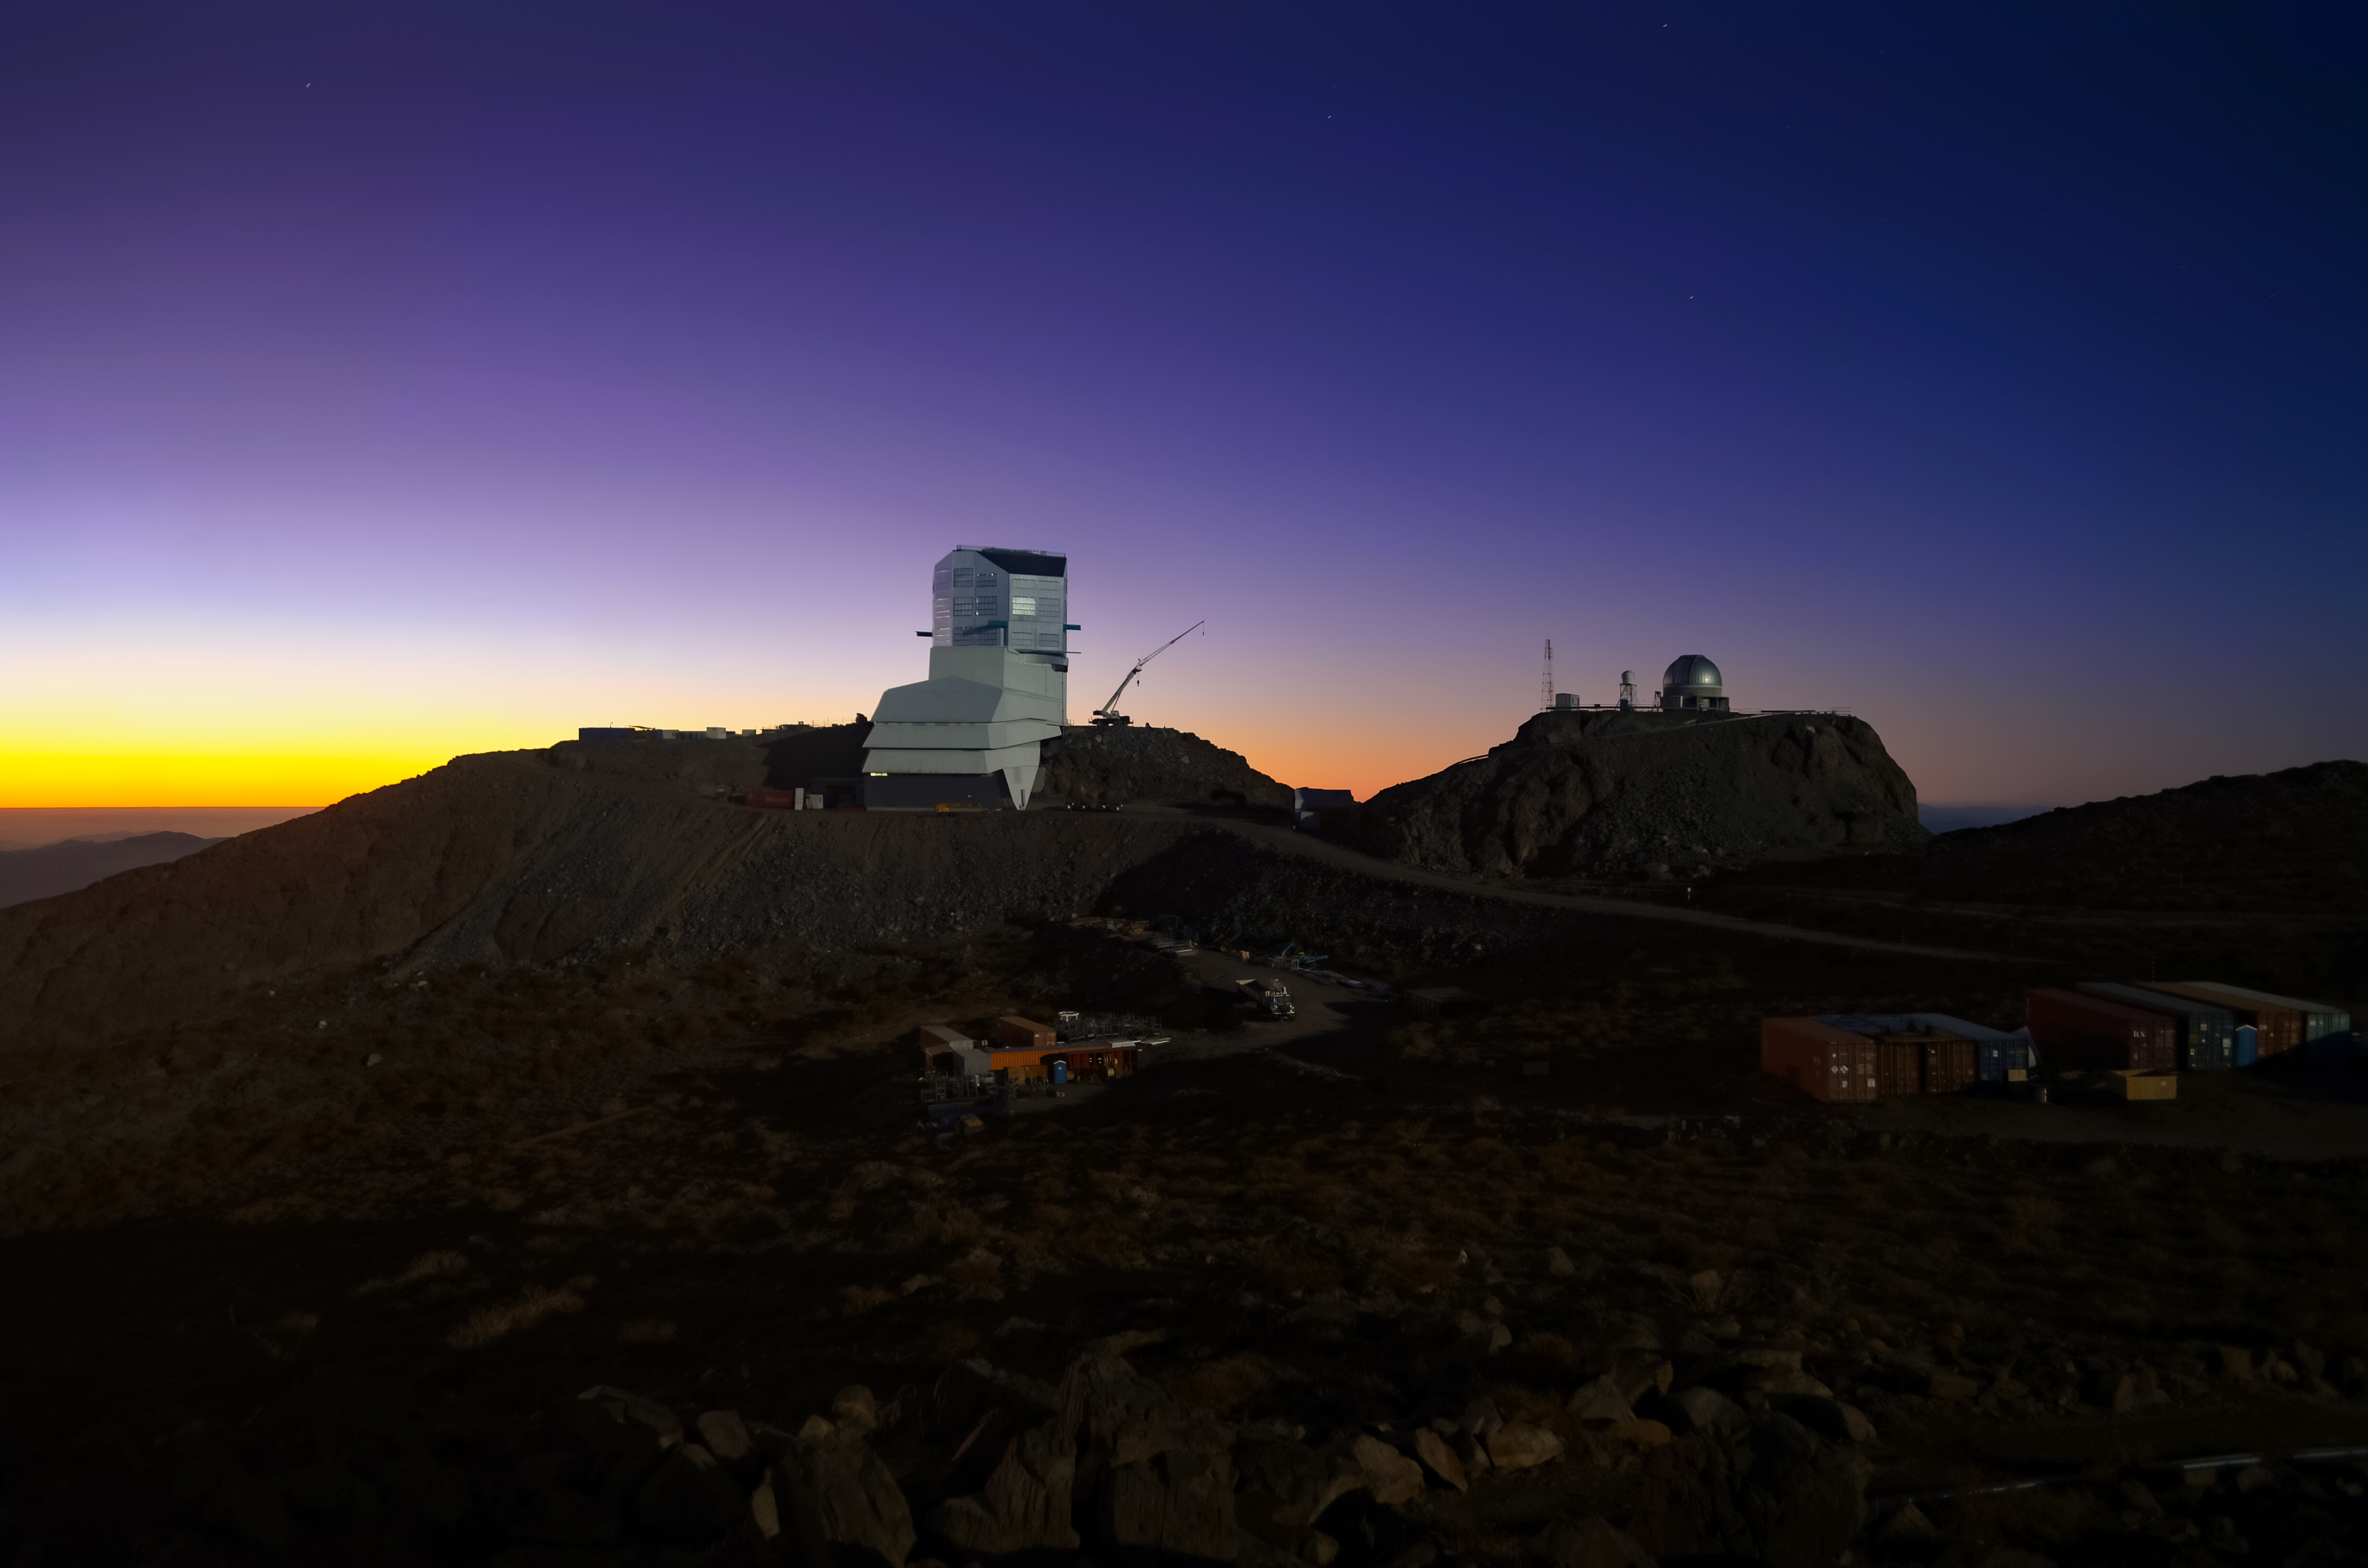

Purple Skies Above Rubin

Rubin Observatory basks in the purple and golden-colored skies above its site in Cerro Pachón, Chile. Behind it, atop a nearby hill, is the Rubin Auxiliary Telescope.

Credit: RubinObs/NSF/AURA